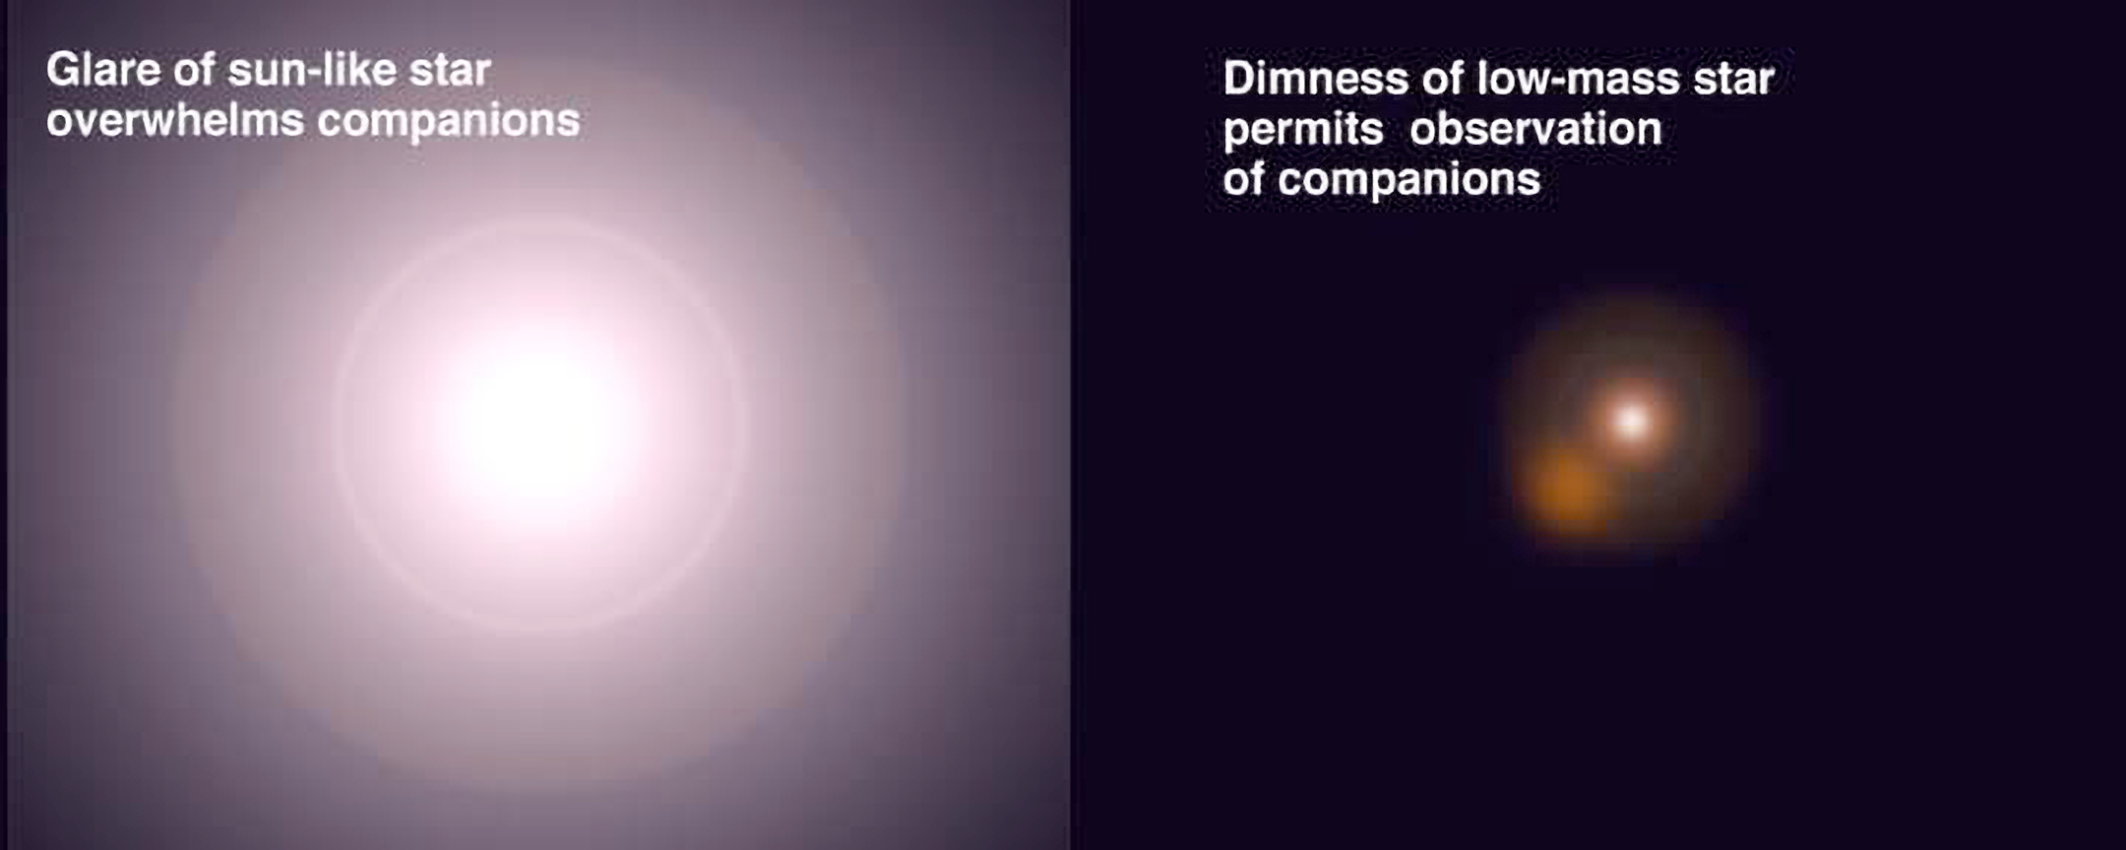

A Glaring Problem

The main difficulty in detecting smaller bodies in orbit around stars is the central star is often so bright that its glare hides the dim light from the much fainter companion. By focusing on low-mass central stars, this study was able to detect much closer and smaller companions due to the reduced glare from the central star as illustrated in this diagram. This problem of faint companion detection around a bright star is often described as like "trying to see a firefly near a spotlight".

Credit: Gemini Observatory/NSF/AURA/J. Lomberg